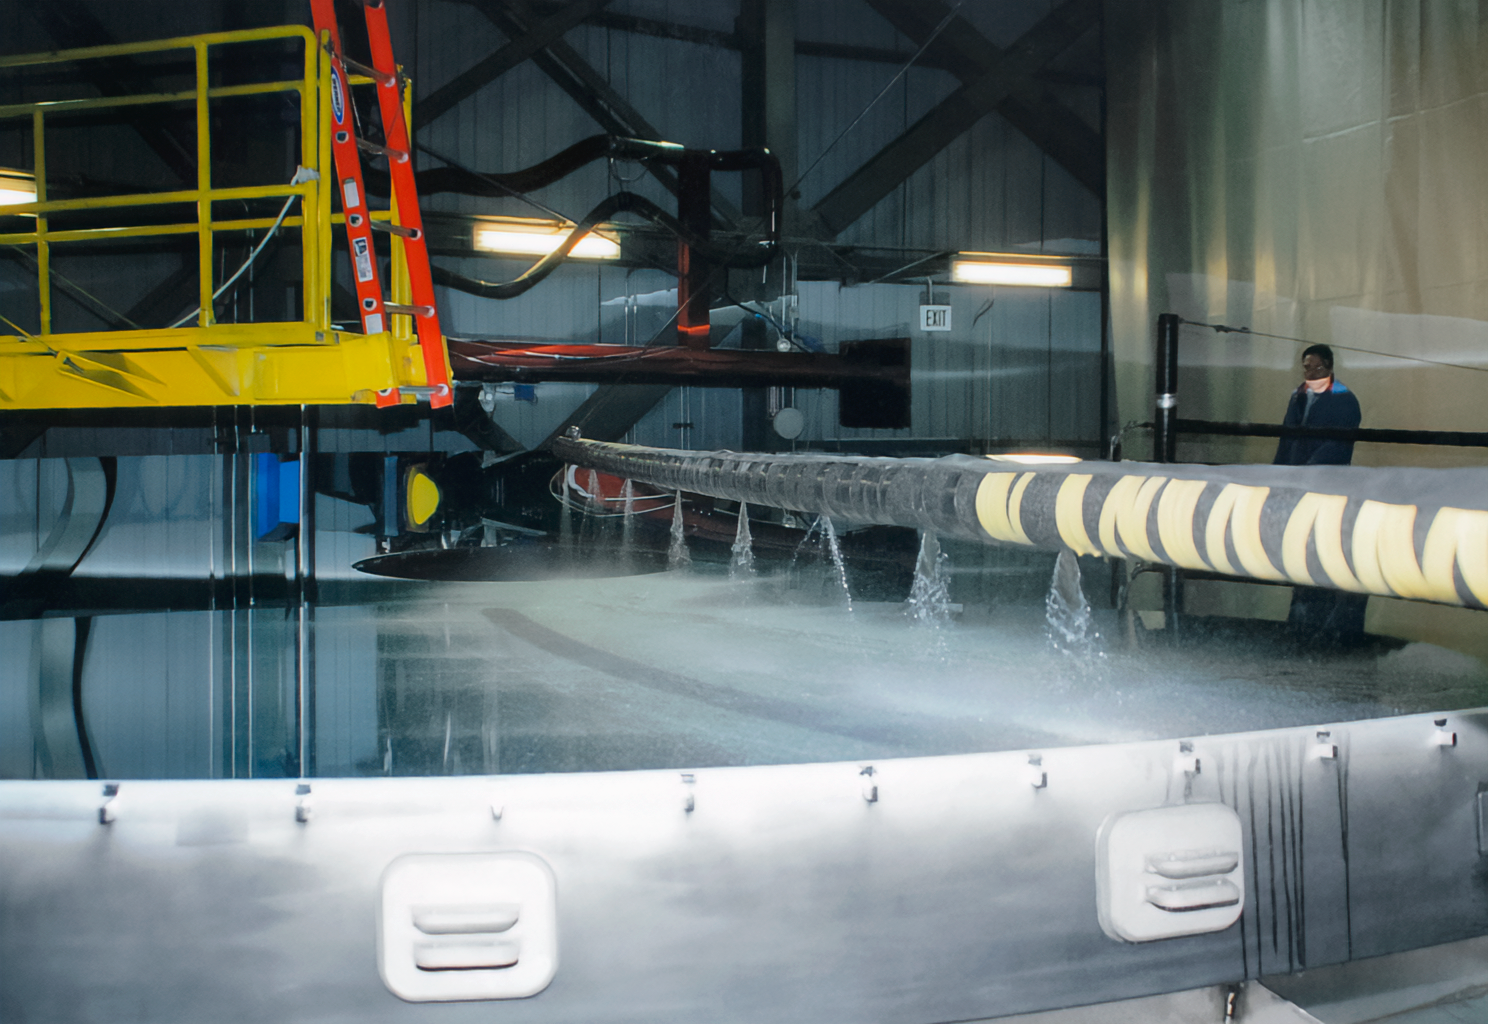

Gemini South Mirror Arrival

The Gemini South 8.1-meter primary mirror arrived at Cerro Pachón in 2000.

Credit: International Gemini Observatory/NOIRLab/NSF/AURA